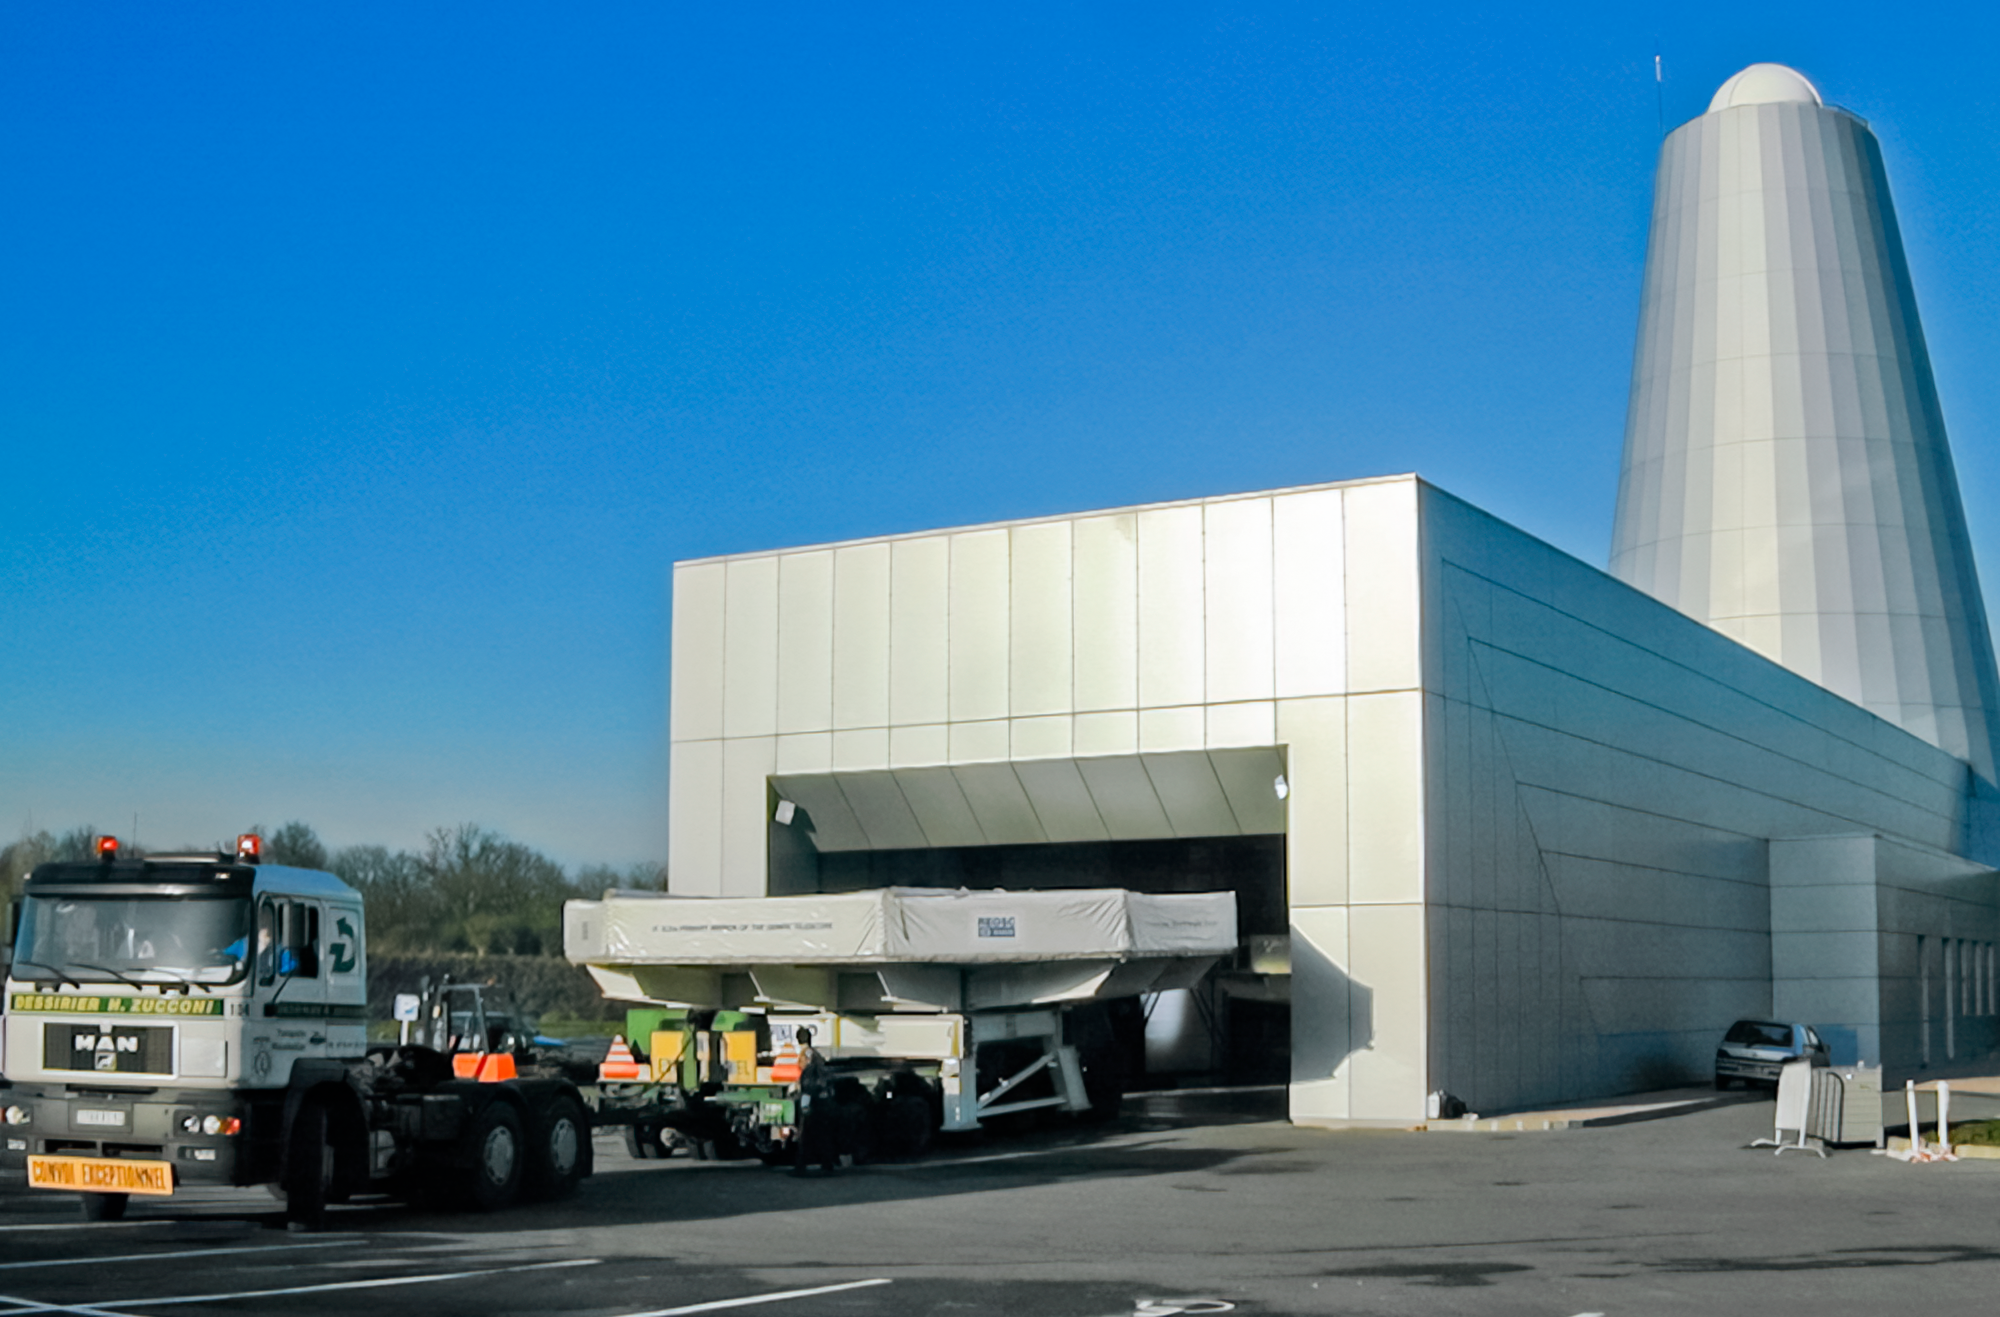

Gemini South Mirror Journey Begins

Gemini South's 8.1-meter primary mirror emerges from REOSC Optique in France to begin its long journey to Chile.

Credit: International Gemini Observatory/NOIRLab/NSF/AURA